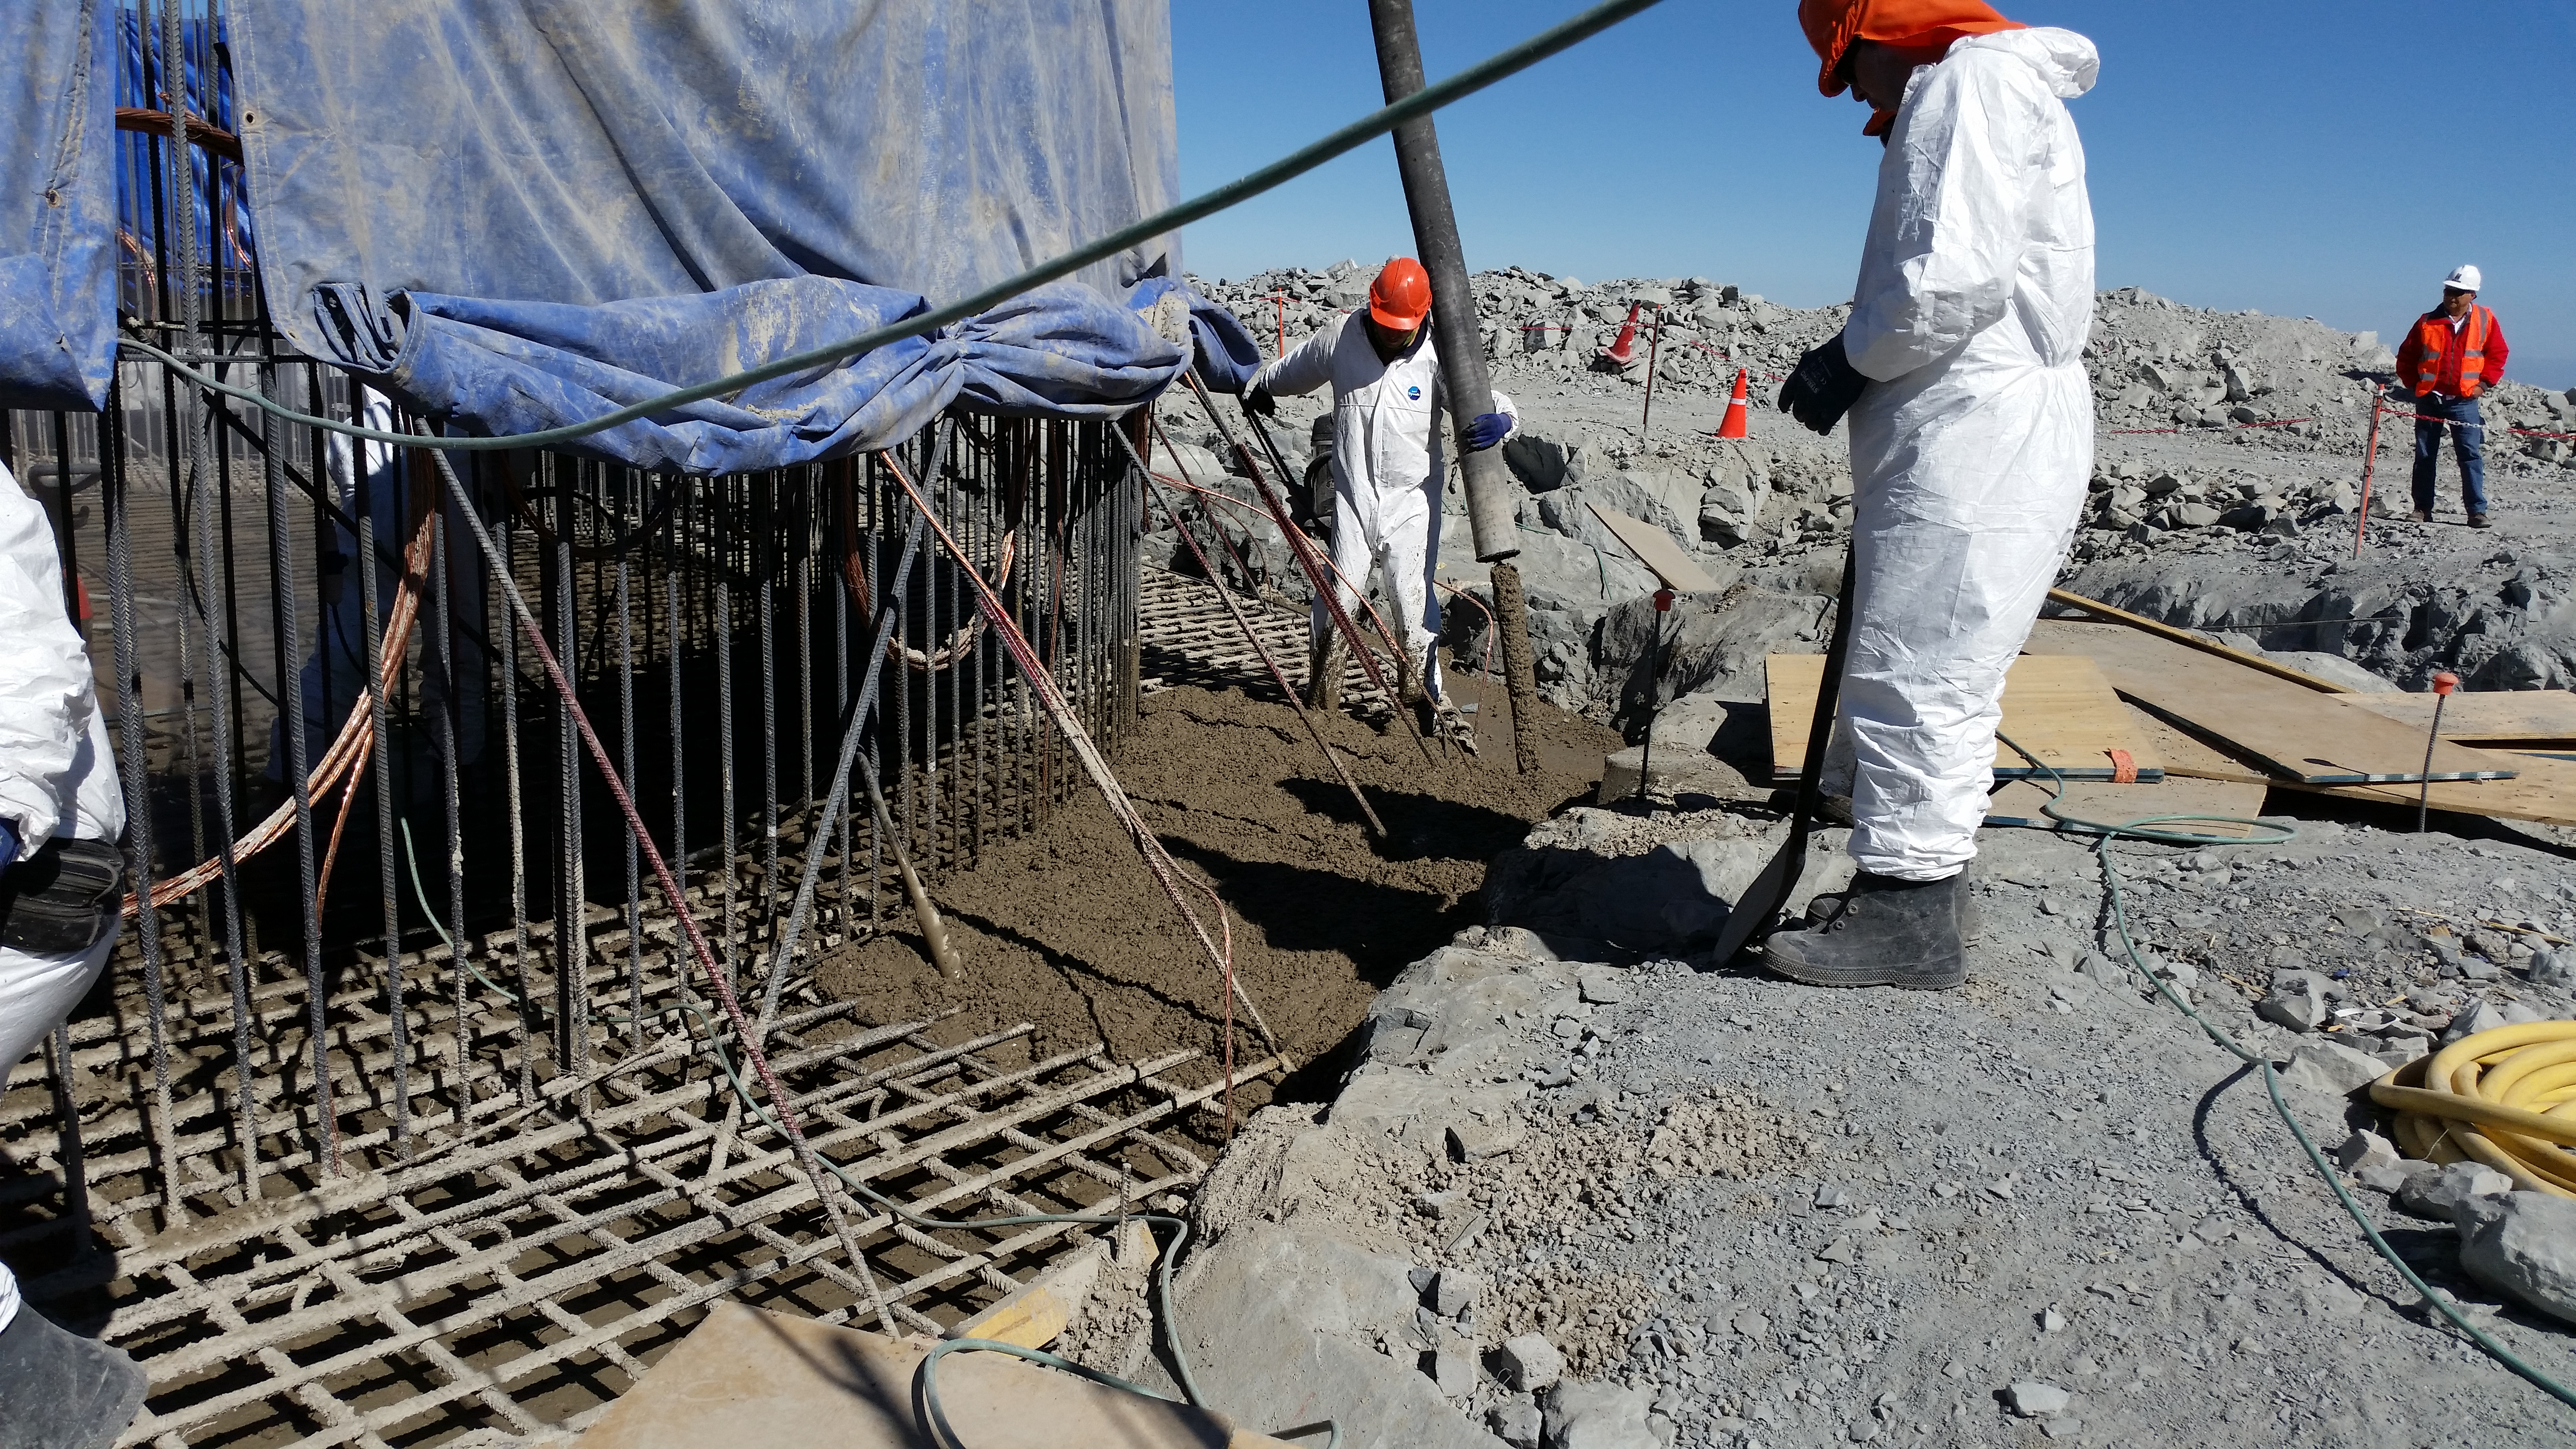

Foundation 10

General view: concrete in the pier foundation. Close to completion.

Credit: Rubin Observatory/NSF/AURA